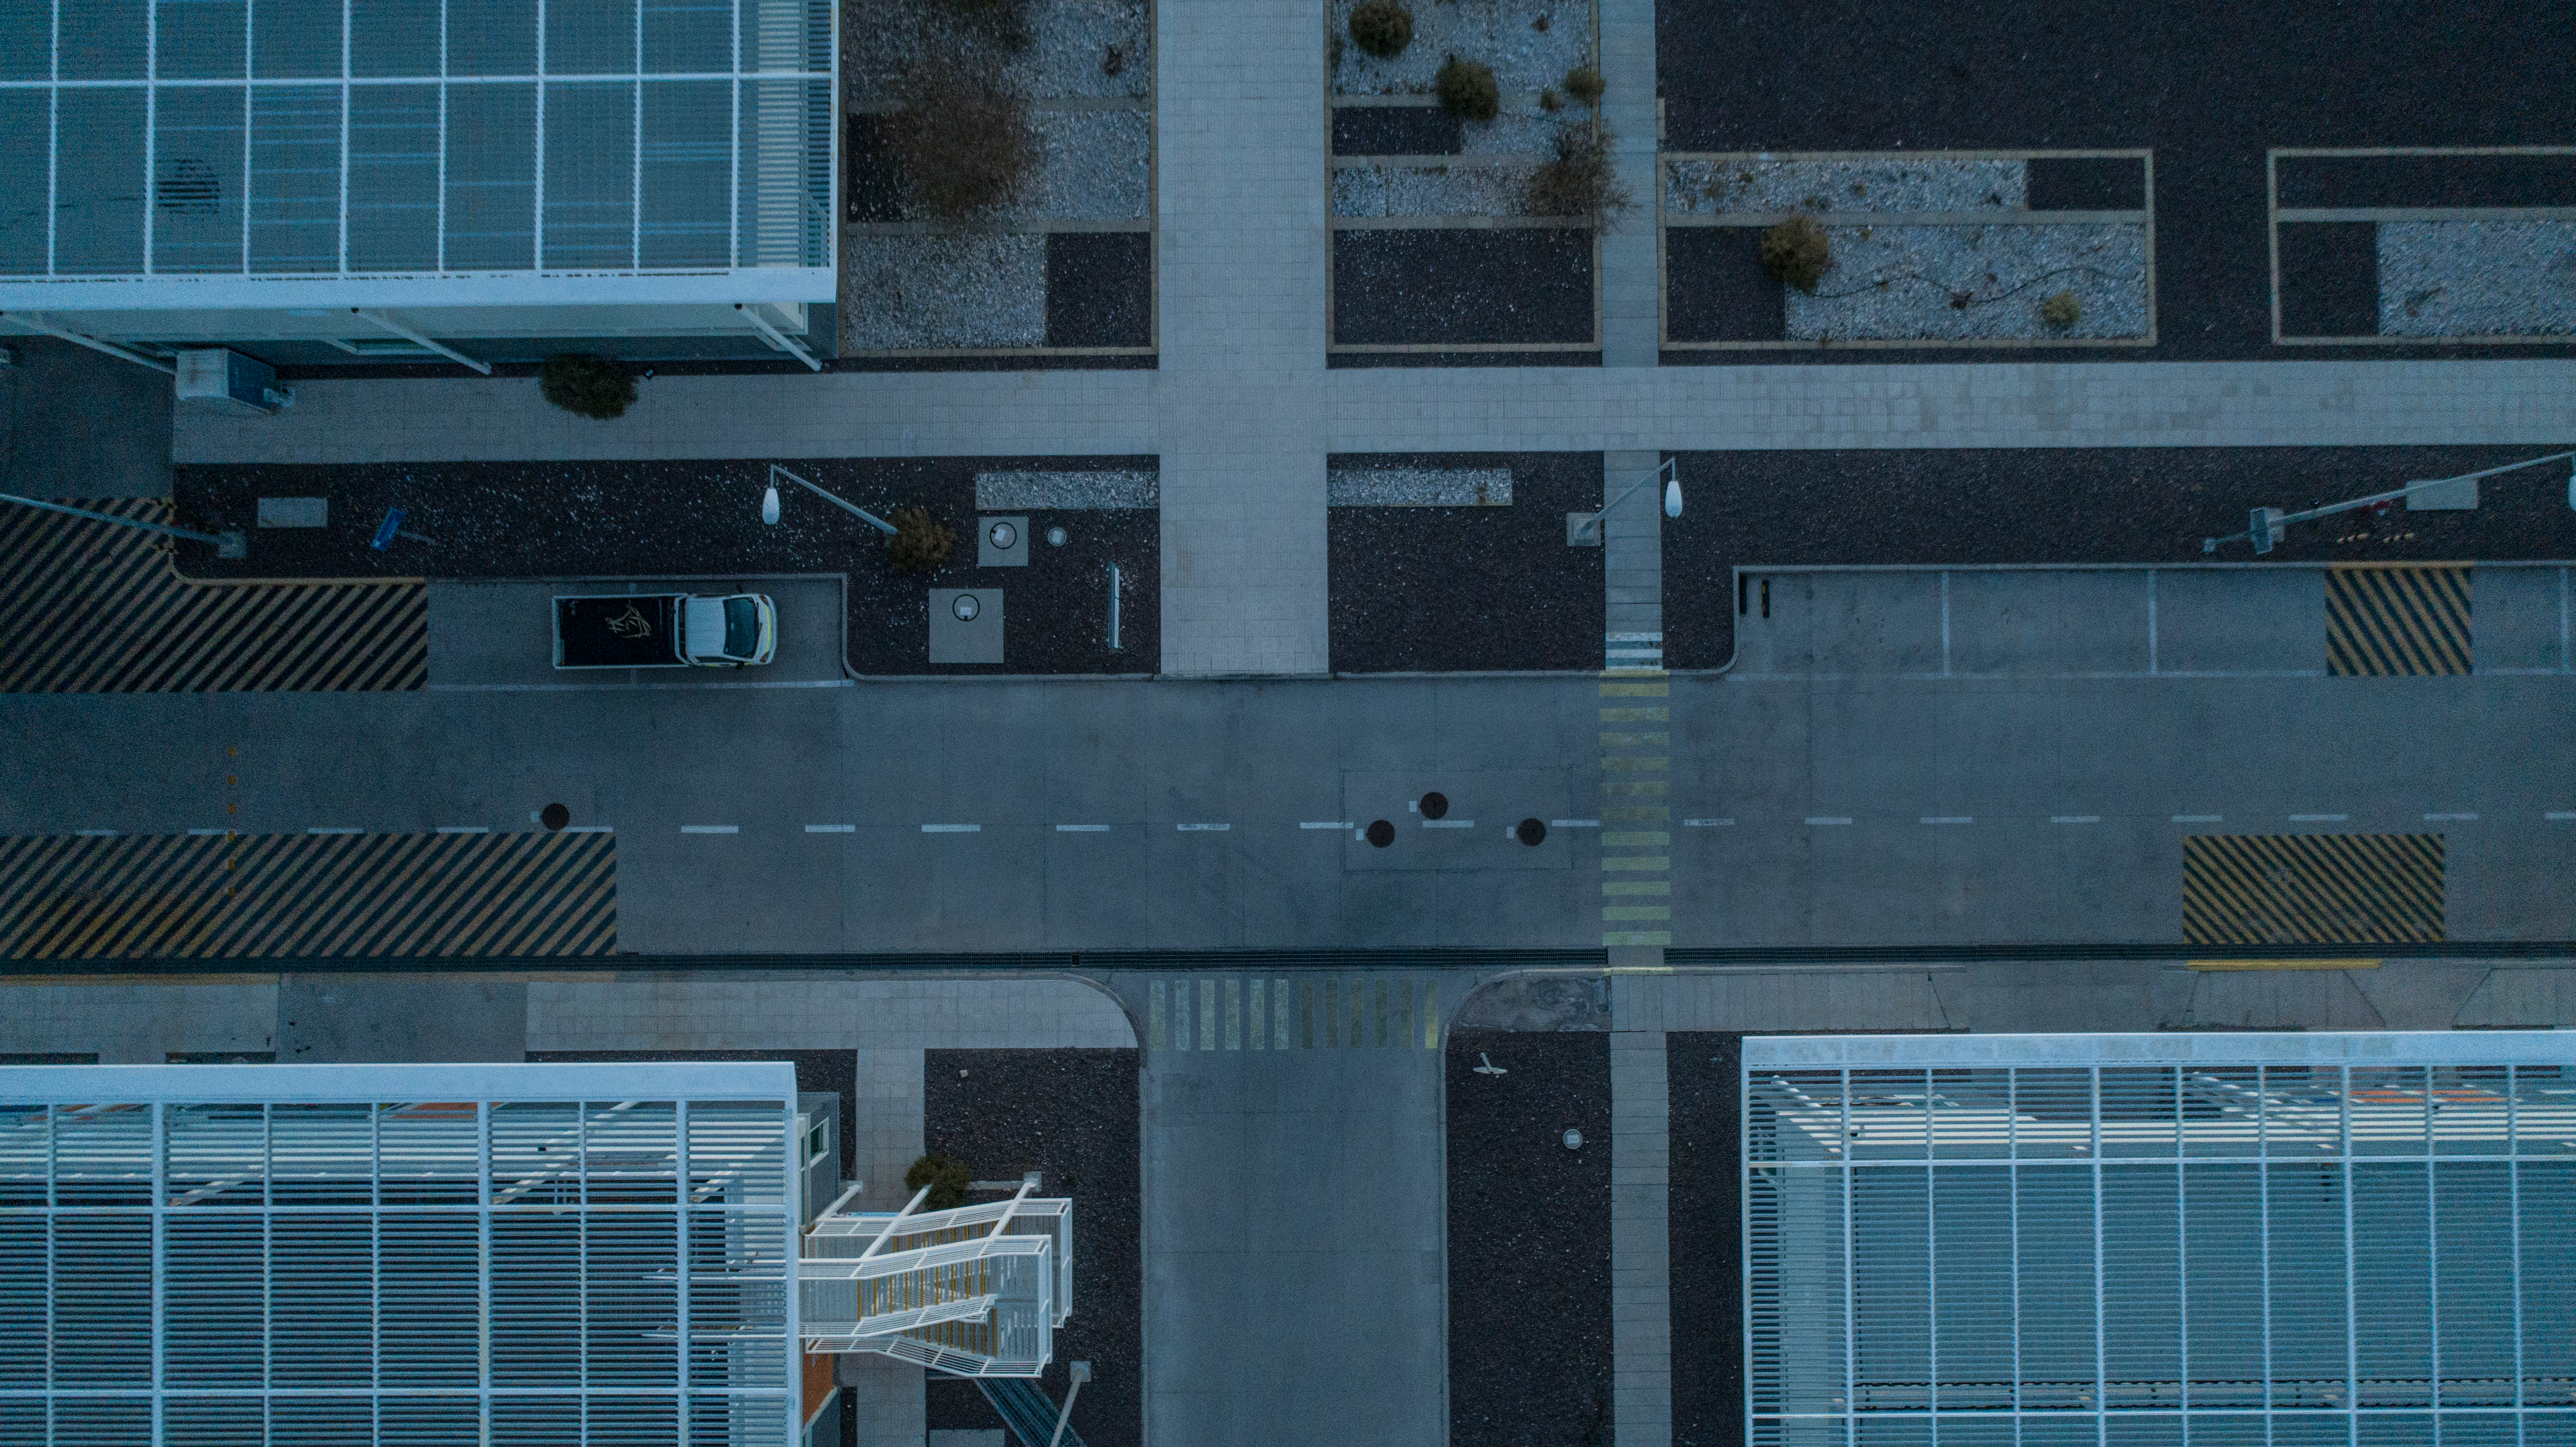

ALMA shutdown due to the Covid-19 pandemic in 2020

ALMA shutdown due to the Covid-19 pandemic in 2020. A Caretaking Team was in charge of guarding the observatory. A drone registered this images, accounting for the solitude of the ALMA base camp (OSF) and the antennas in the Chajnantor Plateau.

Credit: Ariel Marinkovic – X-CAM-ALMA (ESO/NAOJ/NRAO)